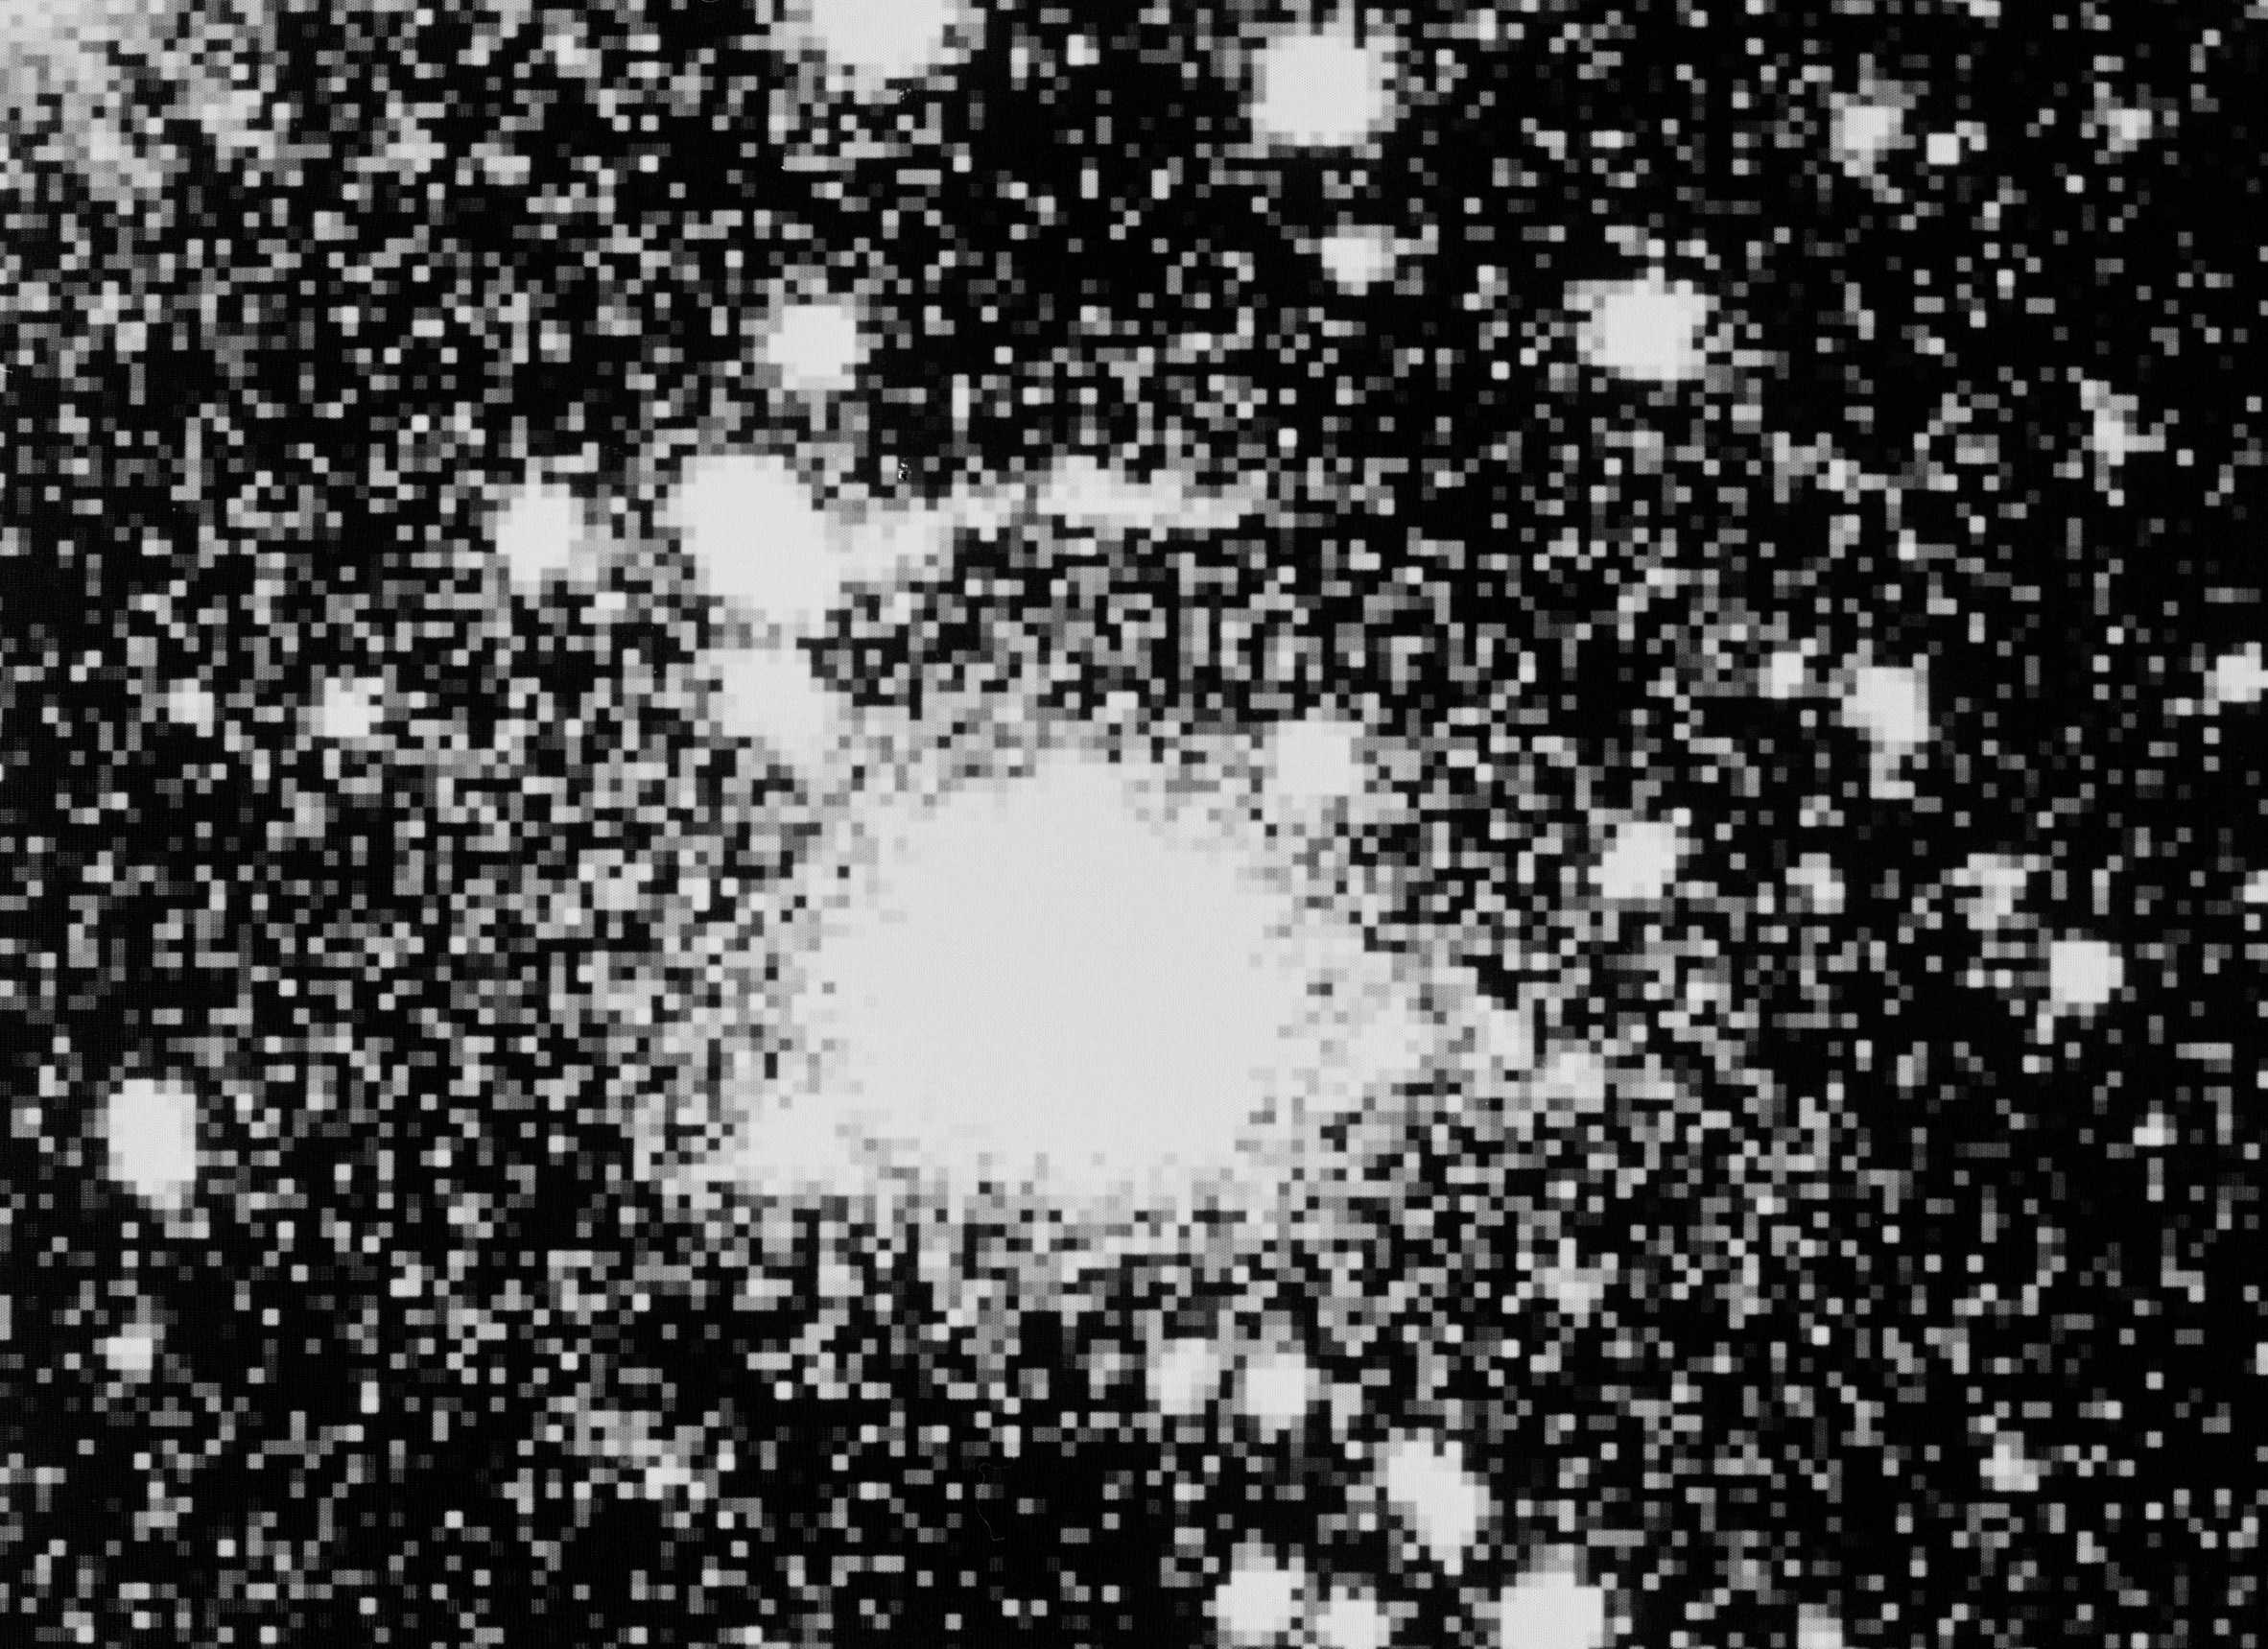

Gravitational lens in EMSS 2137–23

This image shows the compact cluster of galaxies EMSS 2137--23 and the "giant arc", just north of the centre of the cluster. It was obtained in June 1992 with the ESO 3.5-m New Technology Telescope (NTT) and the ESO Multi-Mode Instrument (EMMI) during remote observations from the Trieste Astronomical Observatory. The observers were Massimo Ramella and Mario Nonino of the Trieste Observatory. The measured redshift of EMSS 2137--23 is 0.32, corresponding to a radial velocity of ~ 80,000 km/sec and a distance of about 5,000 million light-years.

The 15-arcsec long arc consists of at least two parts and is a "gravitational lens" effect, that is the distorted and amplified image of a galaxy situated behind the cluster at an even larger distance. The arc is well visible north of (above) the combined image of several galaxies, here overexposed in order to bring out the relatively faint image of the arc (total magnitude R = 21.5). Many of the other objects seen on the photo are galaxies in the cluster, but some are foreground stars in the Milky Way.

Technical information: Combination of 5 exposures (V, R and I). Total exposure time: 95 min. Observing conditions: moderately good. Seeing: ~ 1.0 arcsecond. Scale: 1 pixel = 0.44 arcsecond. Field of photo: 70 x 52 arcsec. Orientation: North up and East to the left.

Credit: ESO